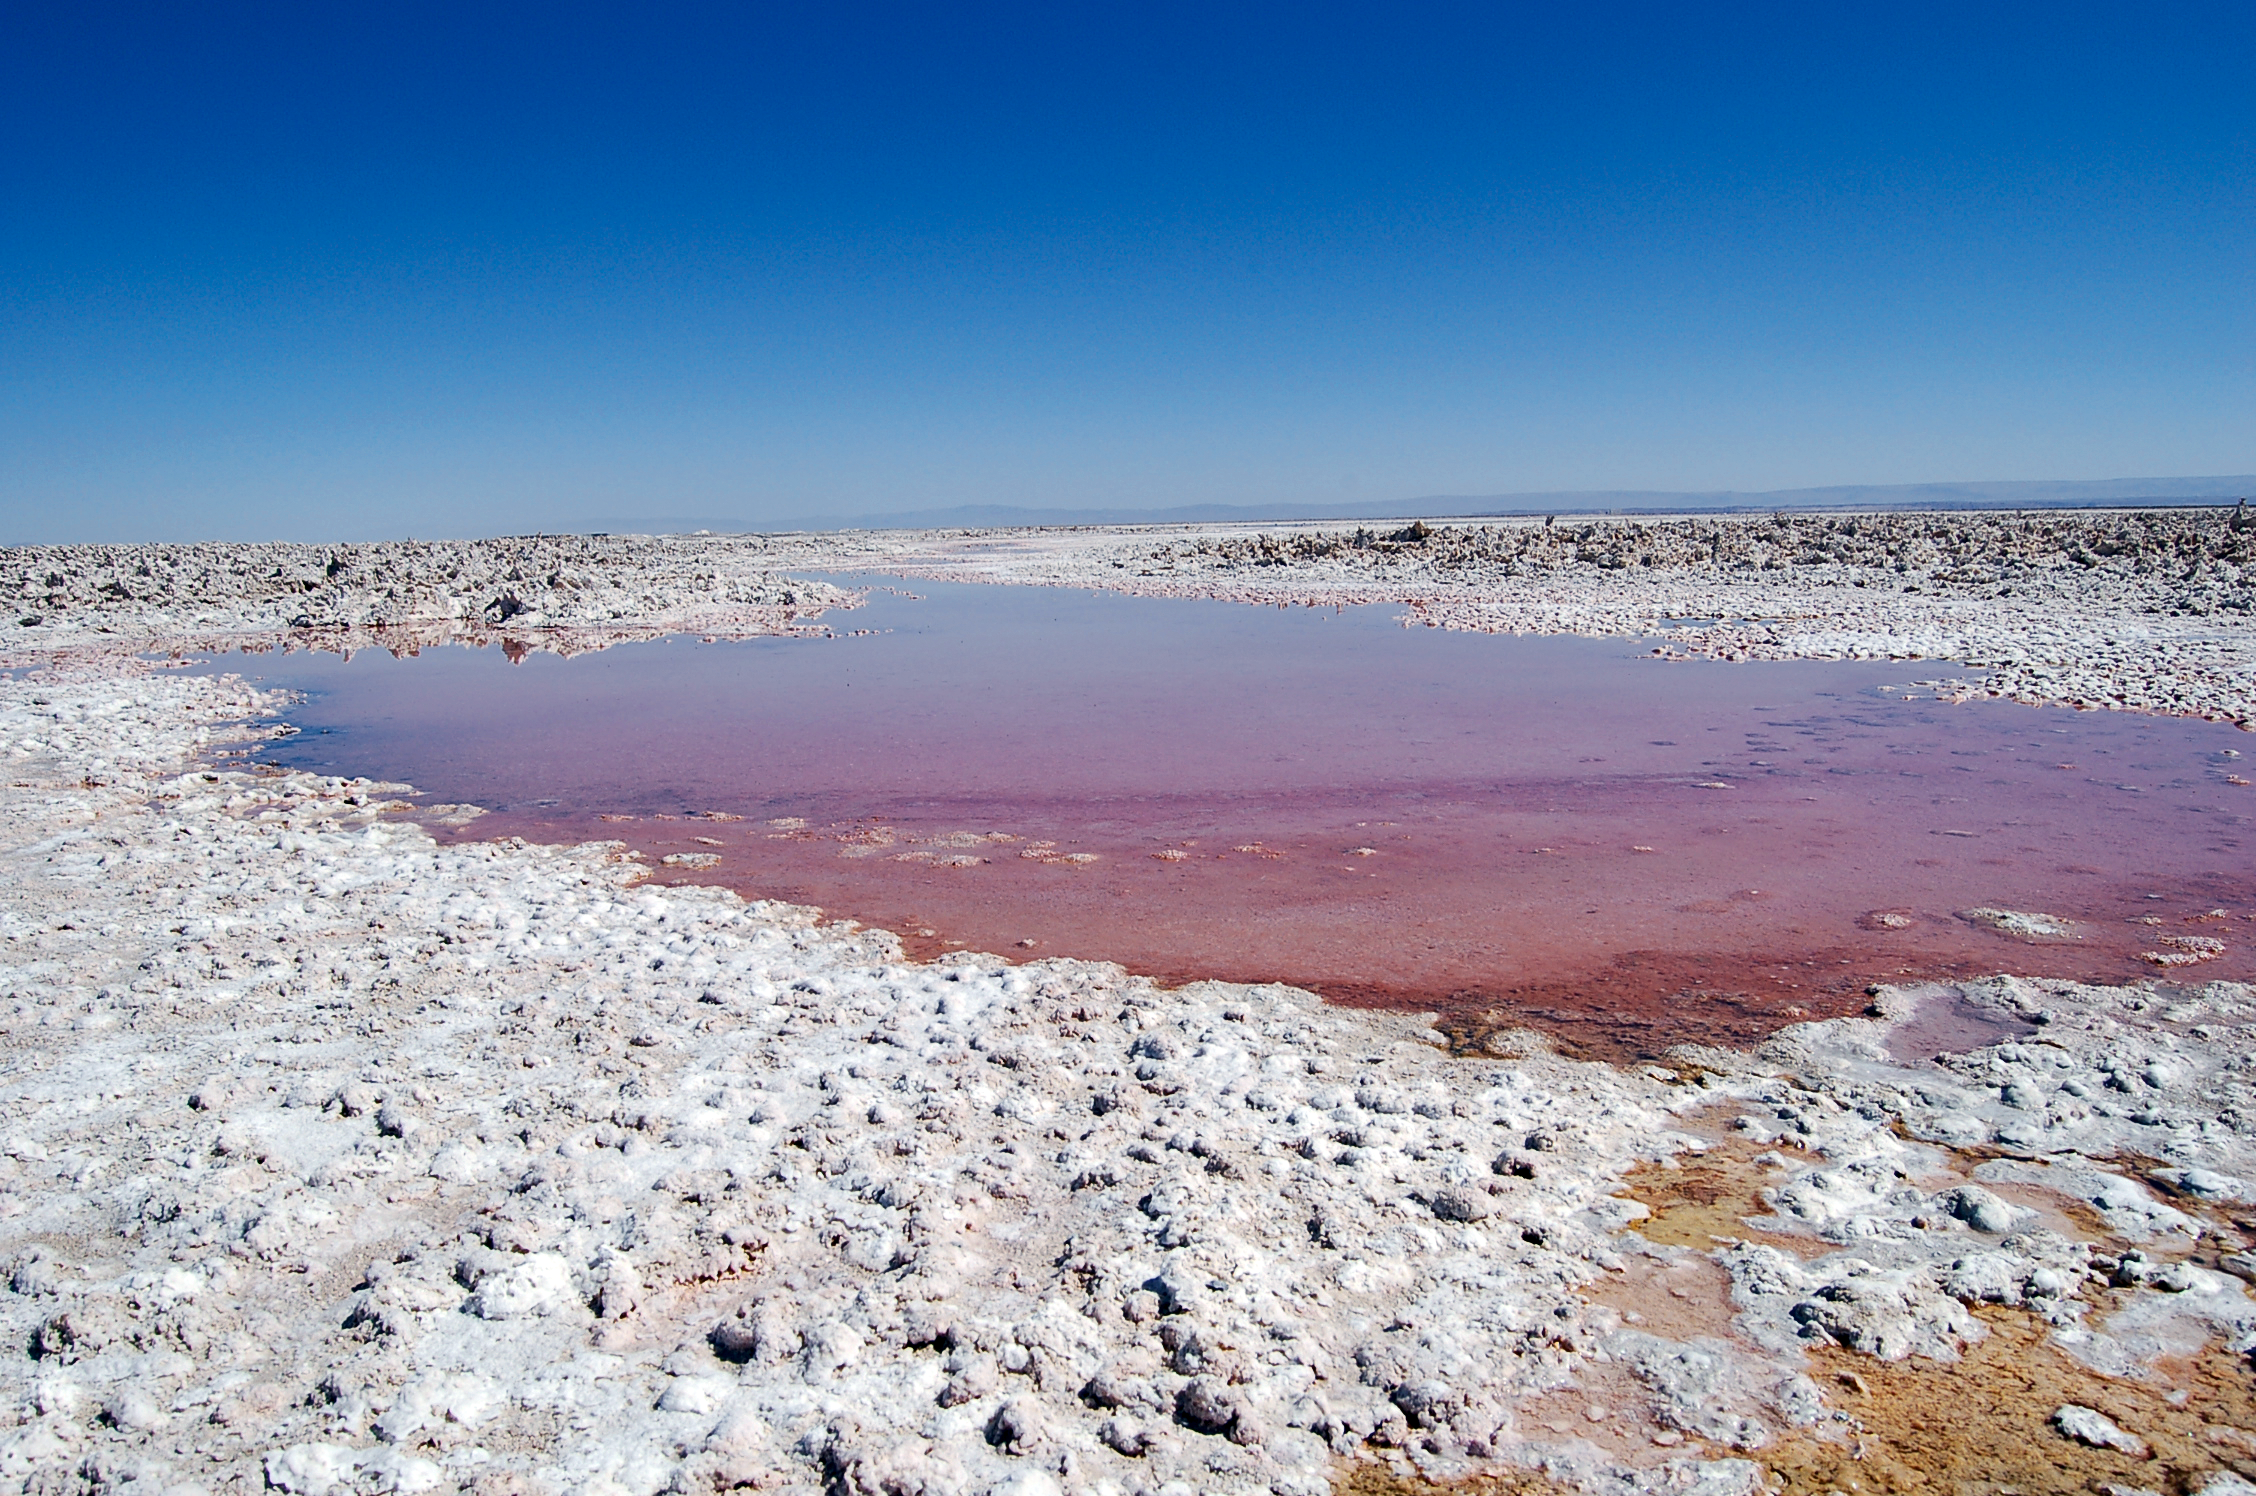

Strange landscape

The Atacama Desert landscape can seem alien.

Credit: ESO